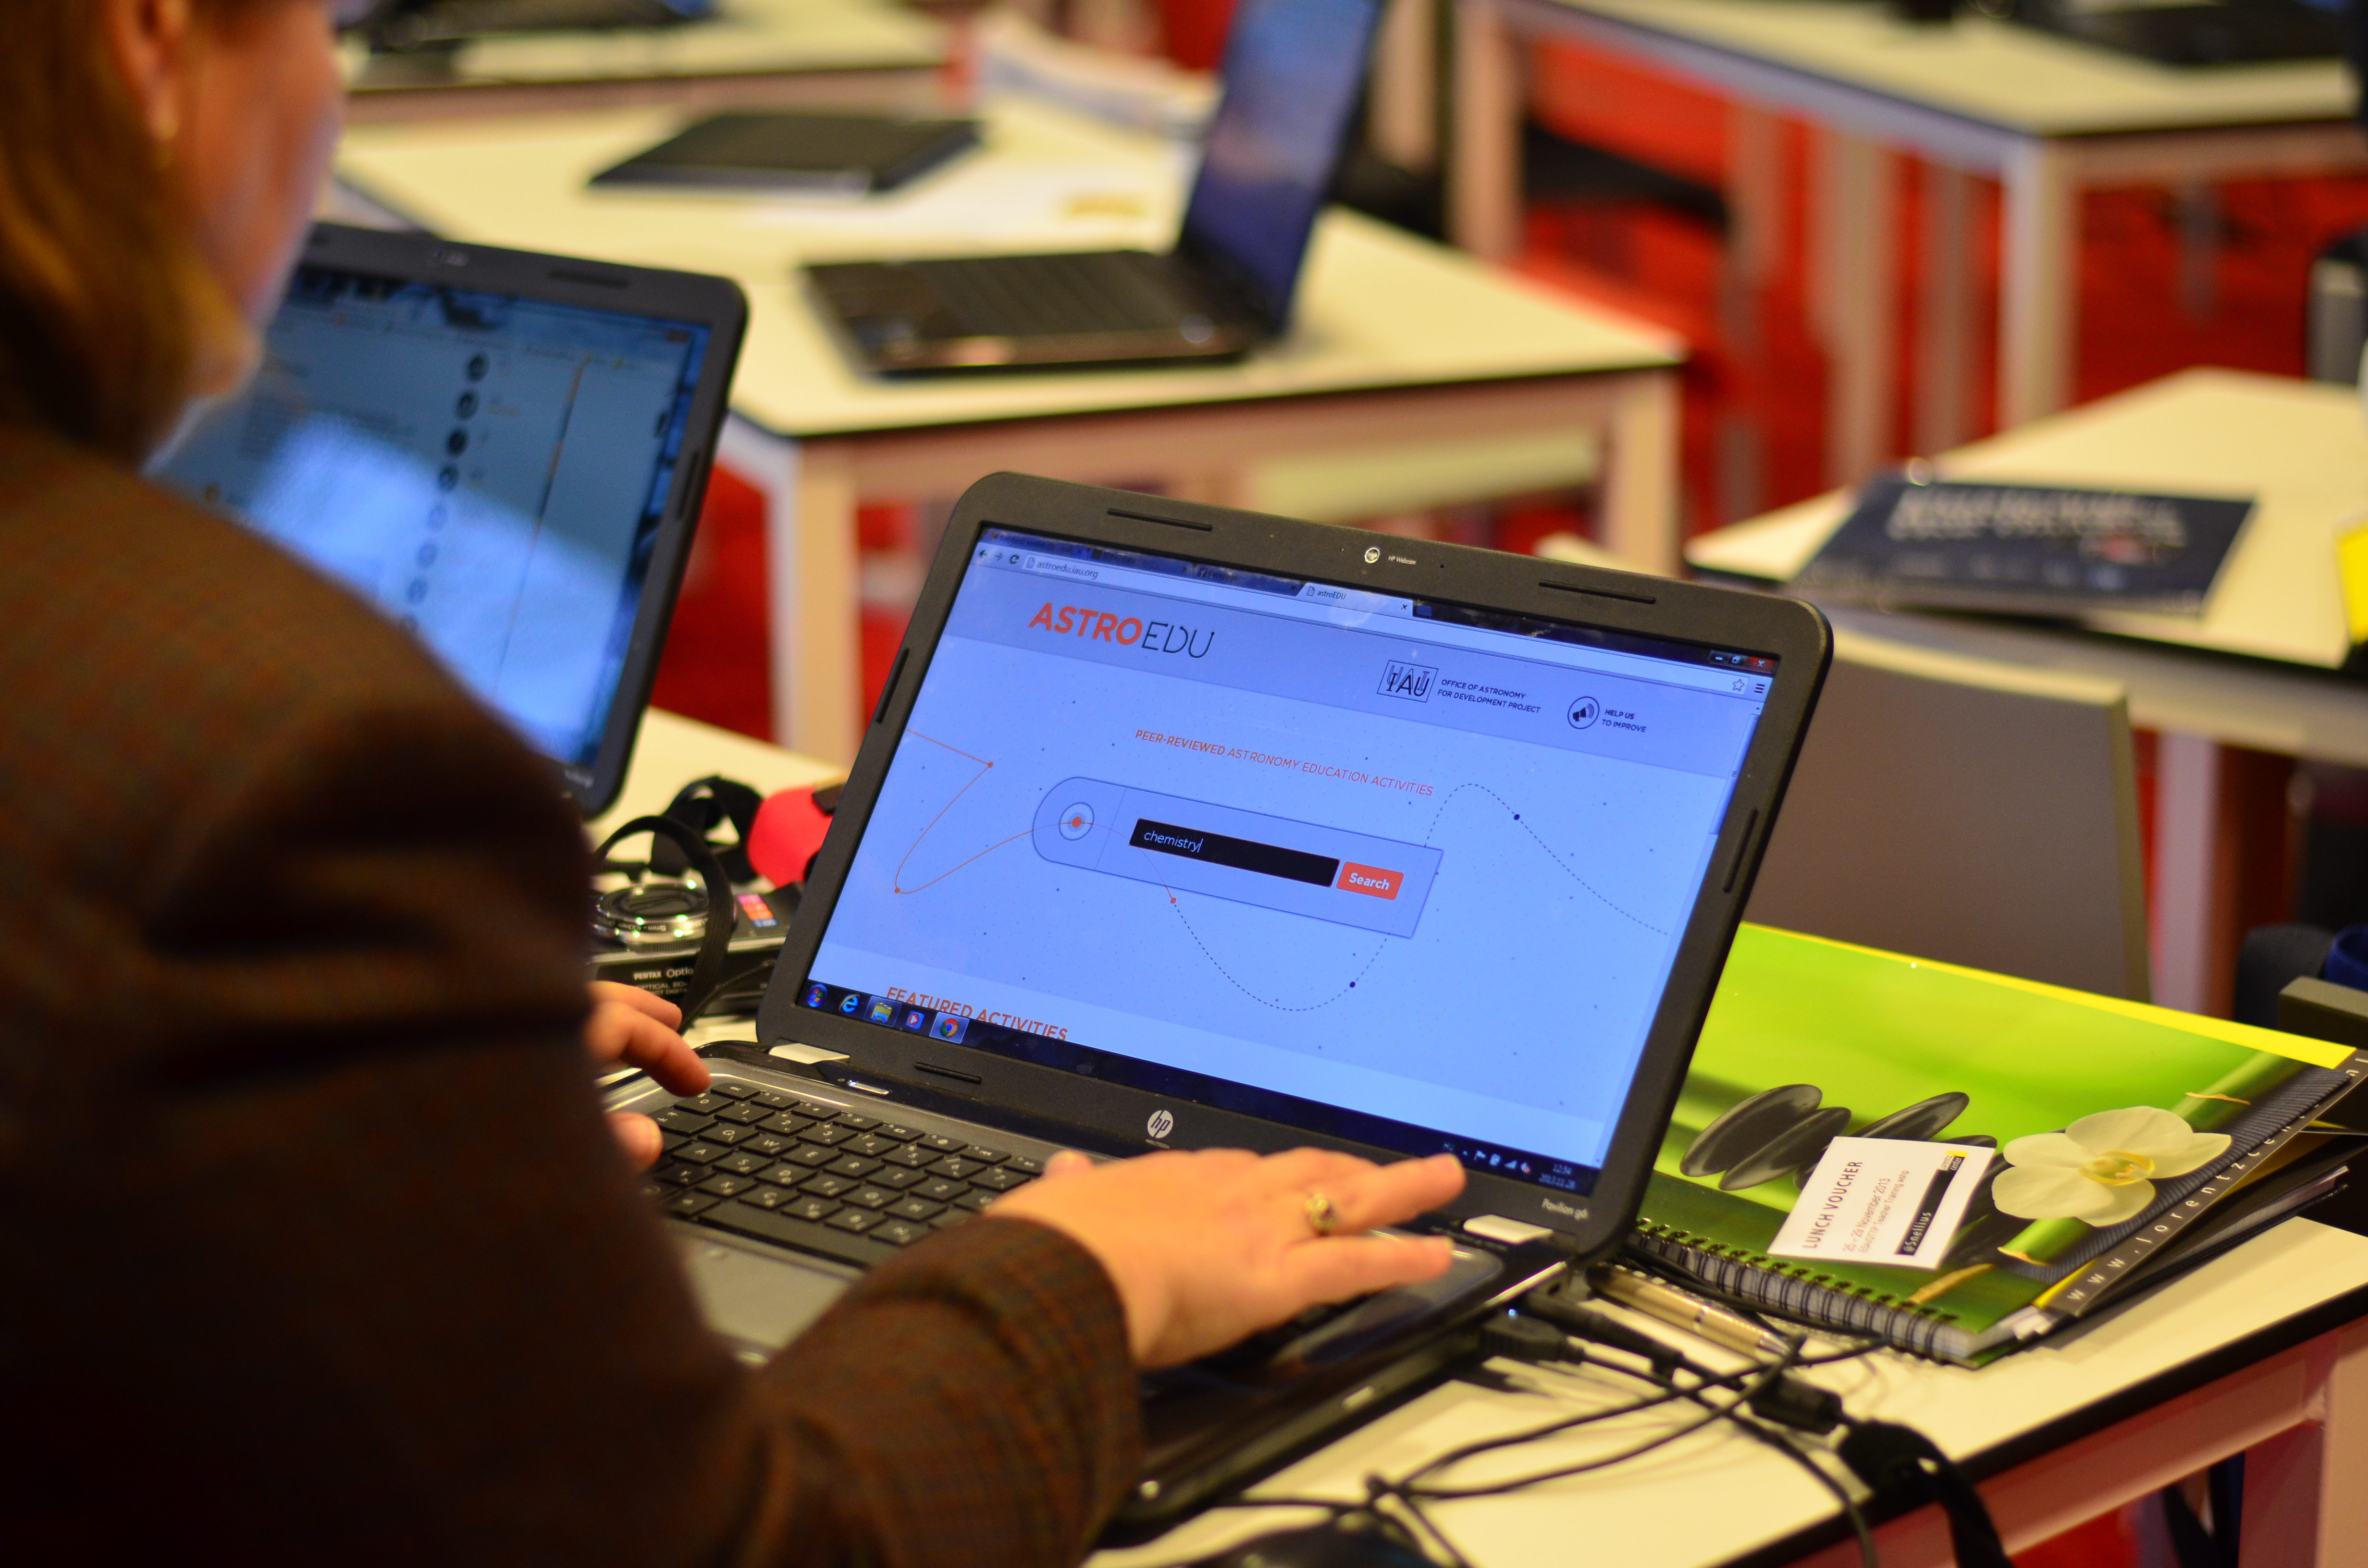

astroEDU

astroEDU is an open-access platform for peer-reviewed astronomy education activities.

Credit: astroEDU/IAU